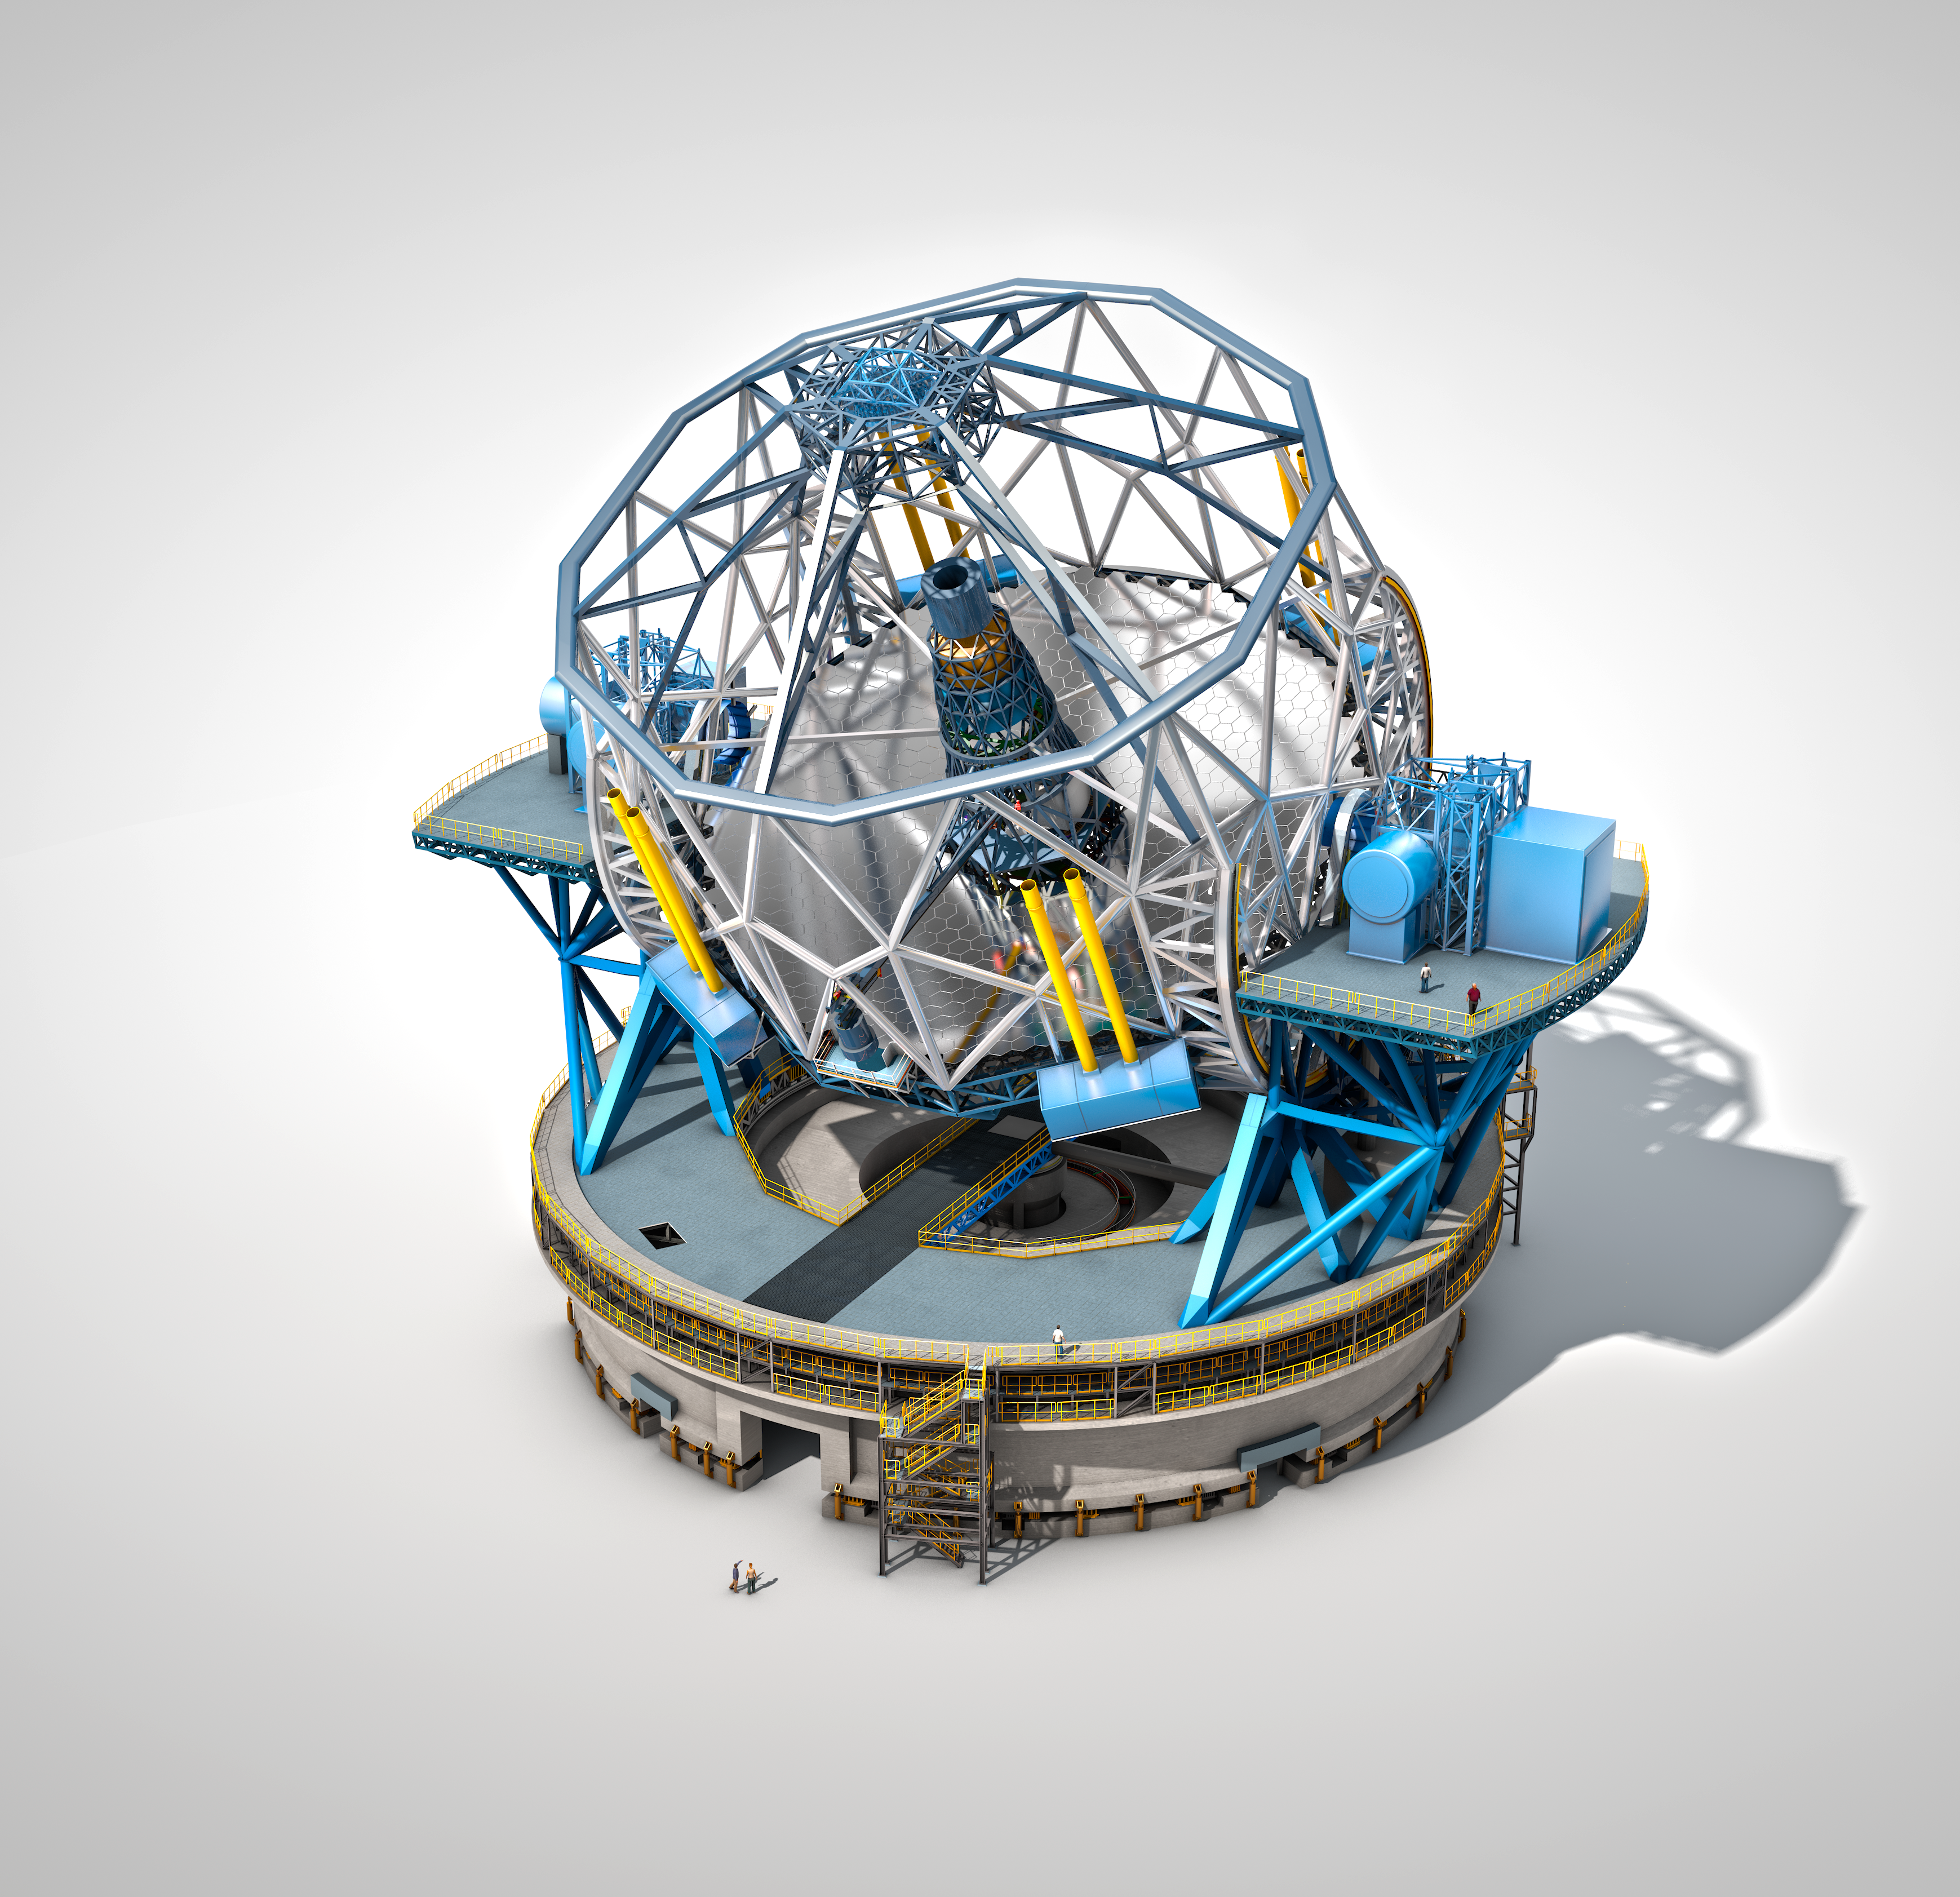

The Extremely Large Telescope

The Extremely Large Telescope (ELT), with a main mirror 39 metres in diameter, will be the world’s biggest eye on the sky when it becomes operational early in the next decade. The ELT will tackle the biggest scientific challenges of our time, and aim for a number of notable firsts, including tracking down Earth-like planets around other stars in the “habitable zones” where life could exist — one of the Holy Grails of modern observational astronomy.

The telescope design itself is revolutionary and is based on a novel five-mirror scheme that results in exceptional image quality. The primary mirror consists of almost 800 segments, each 1.4 metres wide, but only 50 mm thick. The optical design calls for an immense secondary mirror 4.2 metres in diameter, bigger than the primary mirrors of any of ESO's telescopes at La Silla.

Adaptive mirrors are incorporated into the optics of the telescope to compensate for the fuzziness in the stellar images introduced by atmospheric turbulence. One of these mirrors is supported by more than 6000 actuators that can distort its shape a thousand times per second.

The telescope will have several science instruments. It will be possible to switch from one instrument to another within minutes. The telescope and dome will also be able to change positions on the sky and start a new observation in a very short time.

The very detailed design for the ELT shown here is preliminary.

Credit: ESO